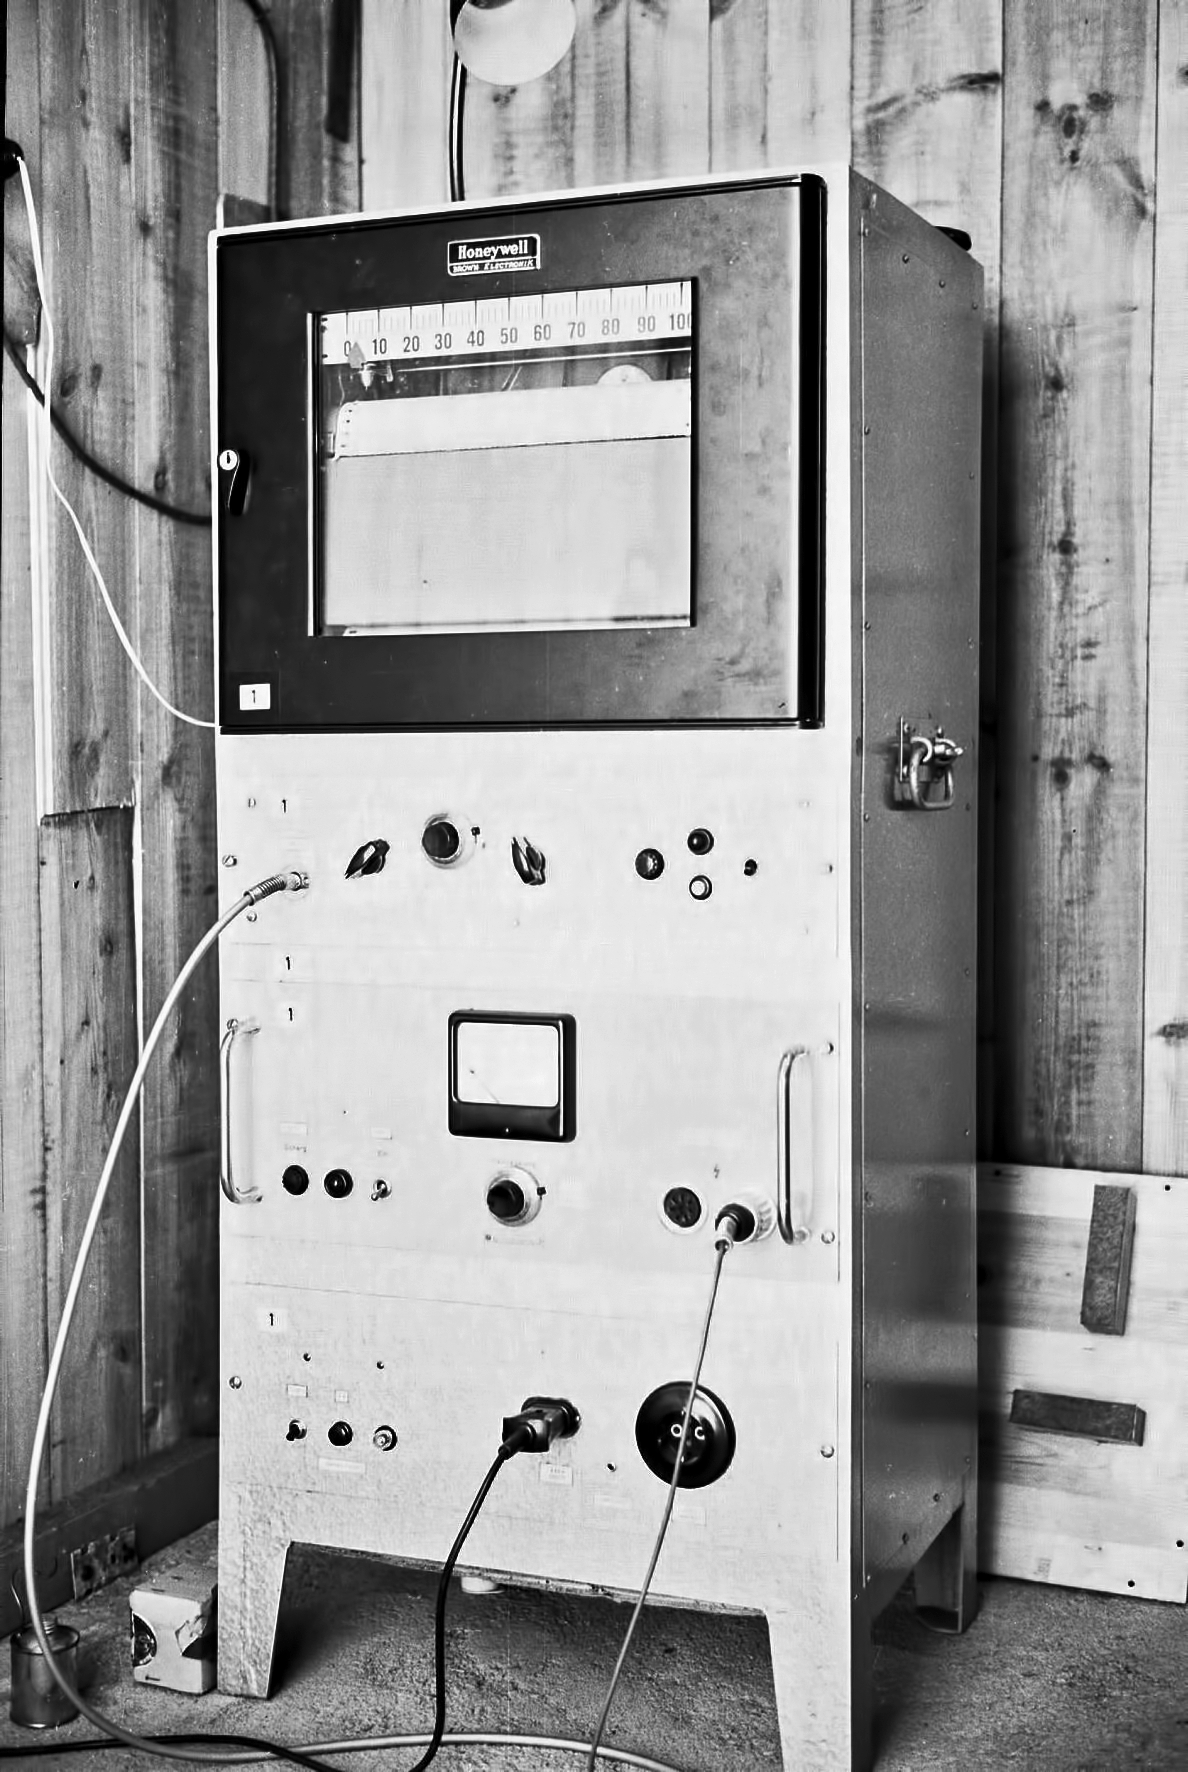

At Rockdale Mountain

Image of the Rockdale Mountain observing site in South Africa from ESO’s testing expedition in the early 1960s.

Credit: ESO/J.Doornenbal